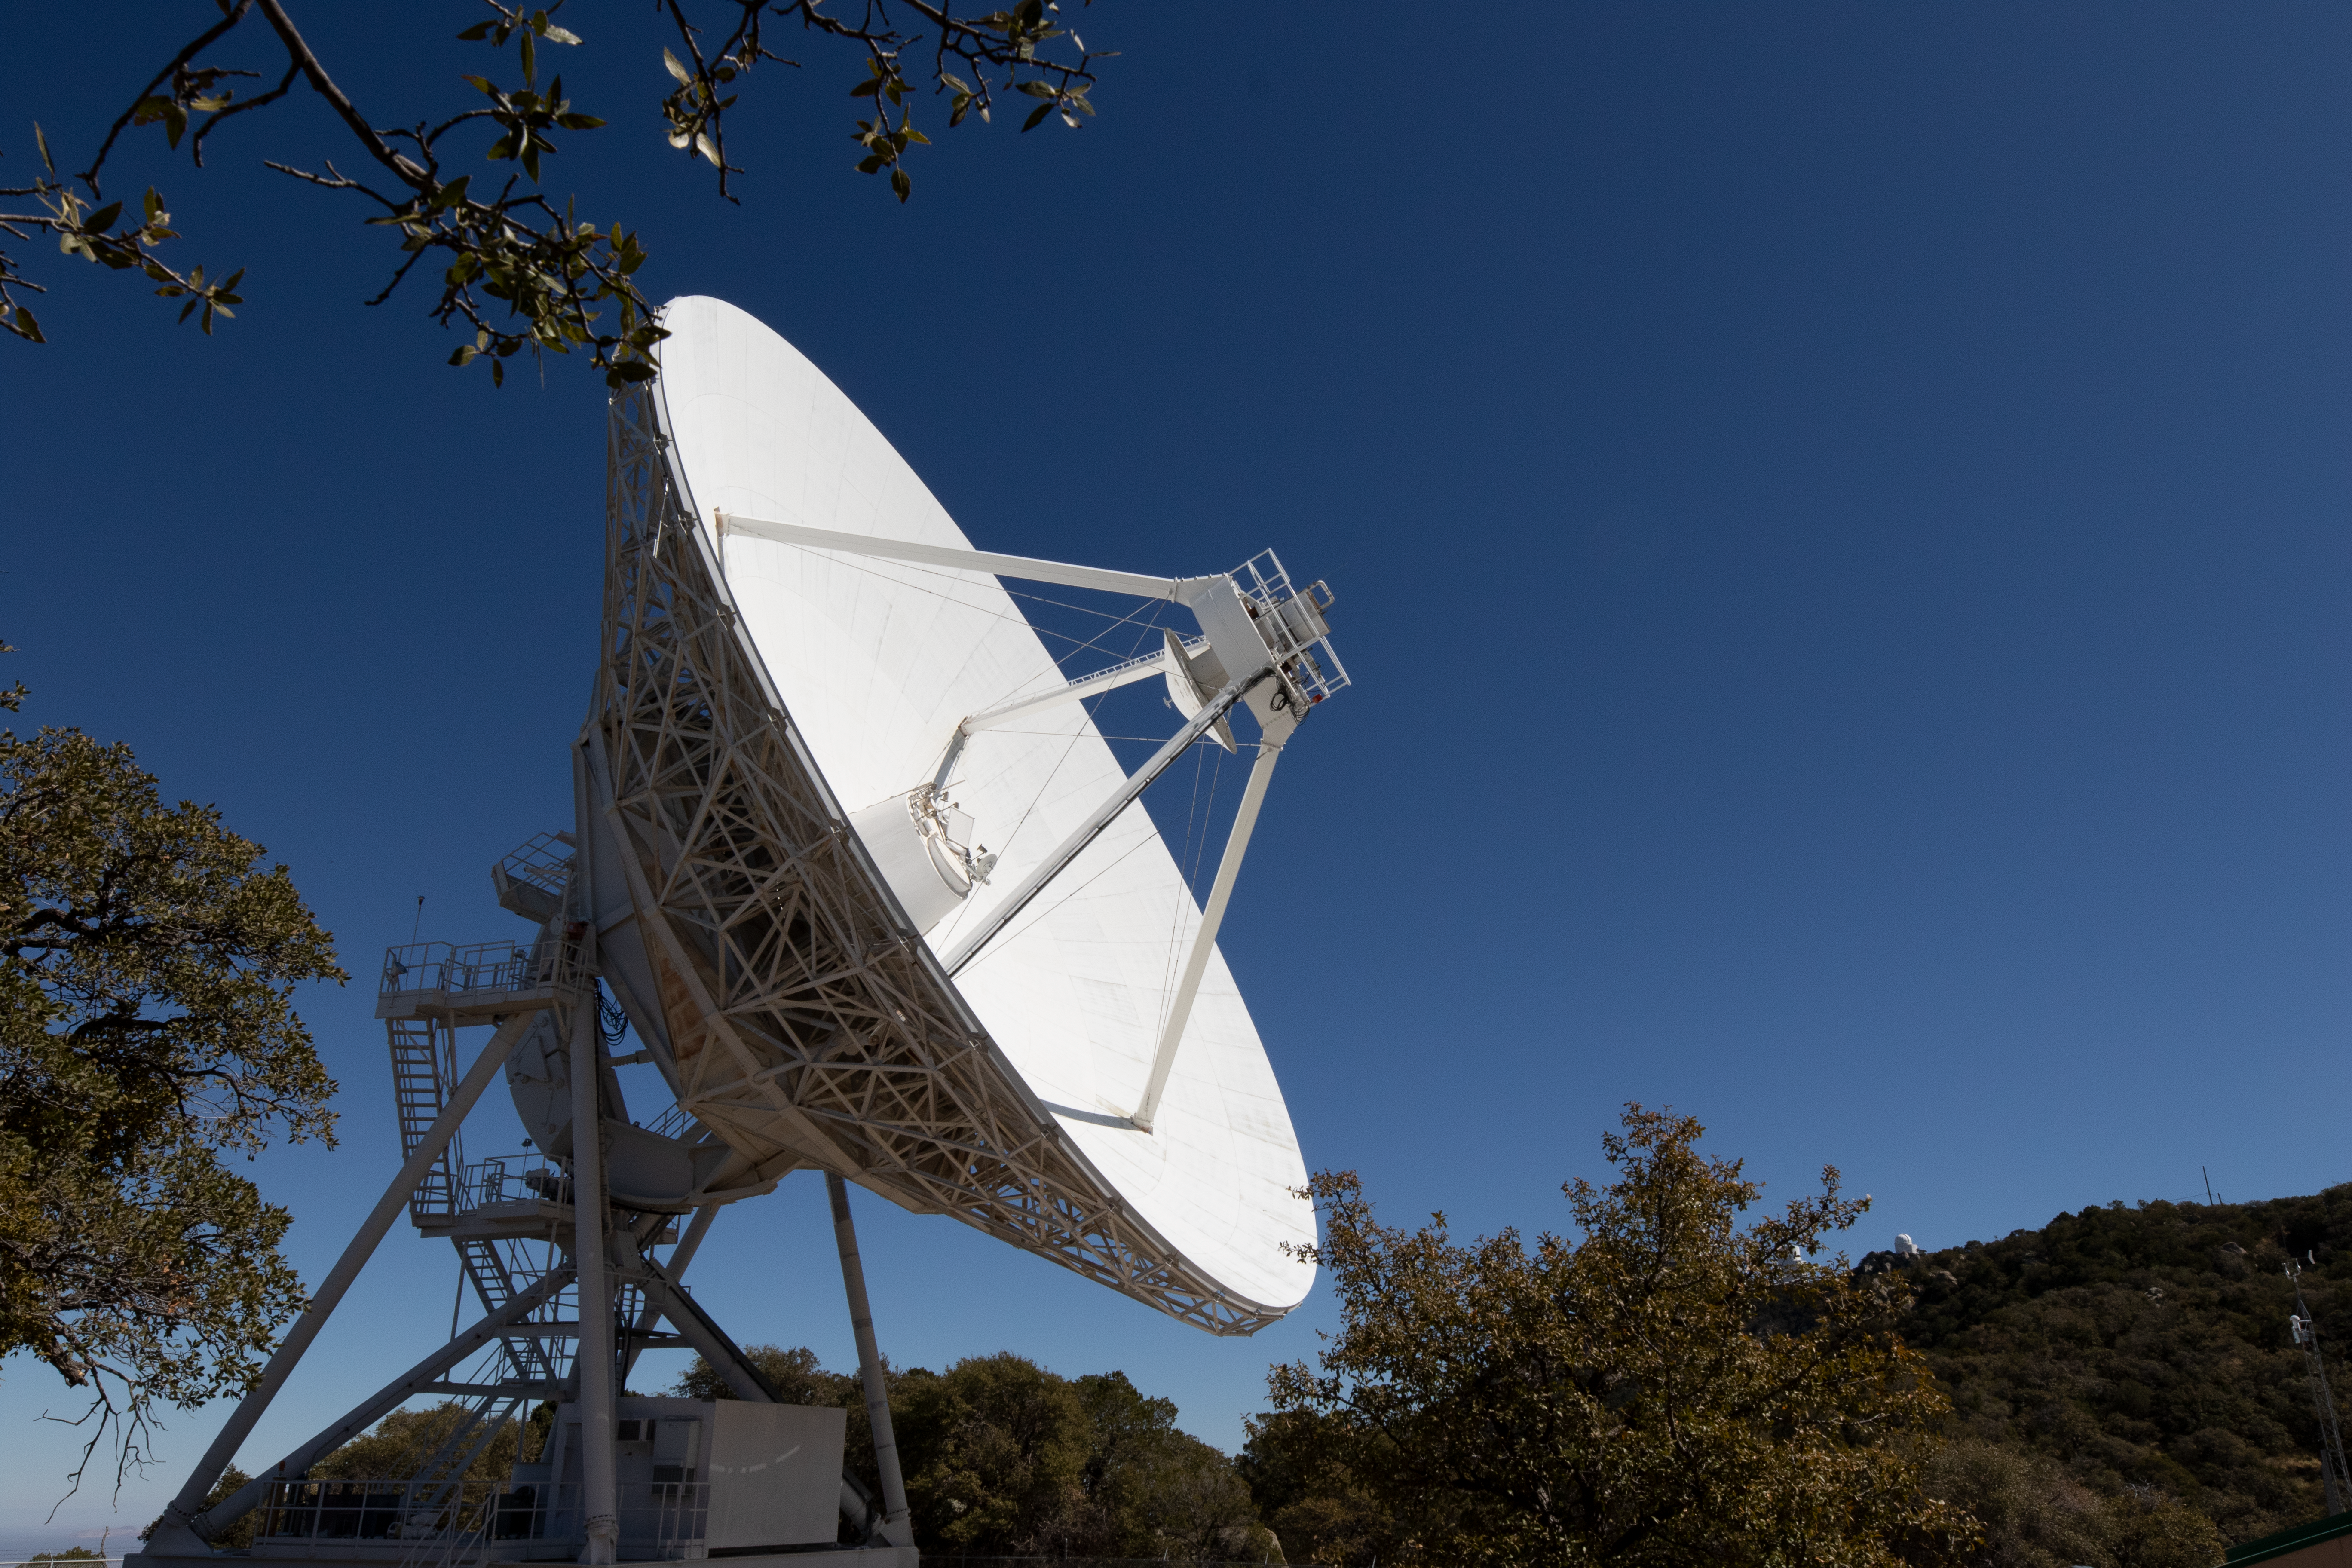

Very Long Baseline Array Dish Side

The Very Long Baseline Array Dish from the side on Kitt Peak National Observatory in Arizona.

Credit: Kitt Peak National Observatory/NOIRLab/NSF/AURA/P. Marenfeld